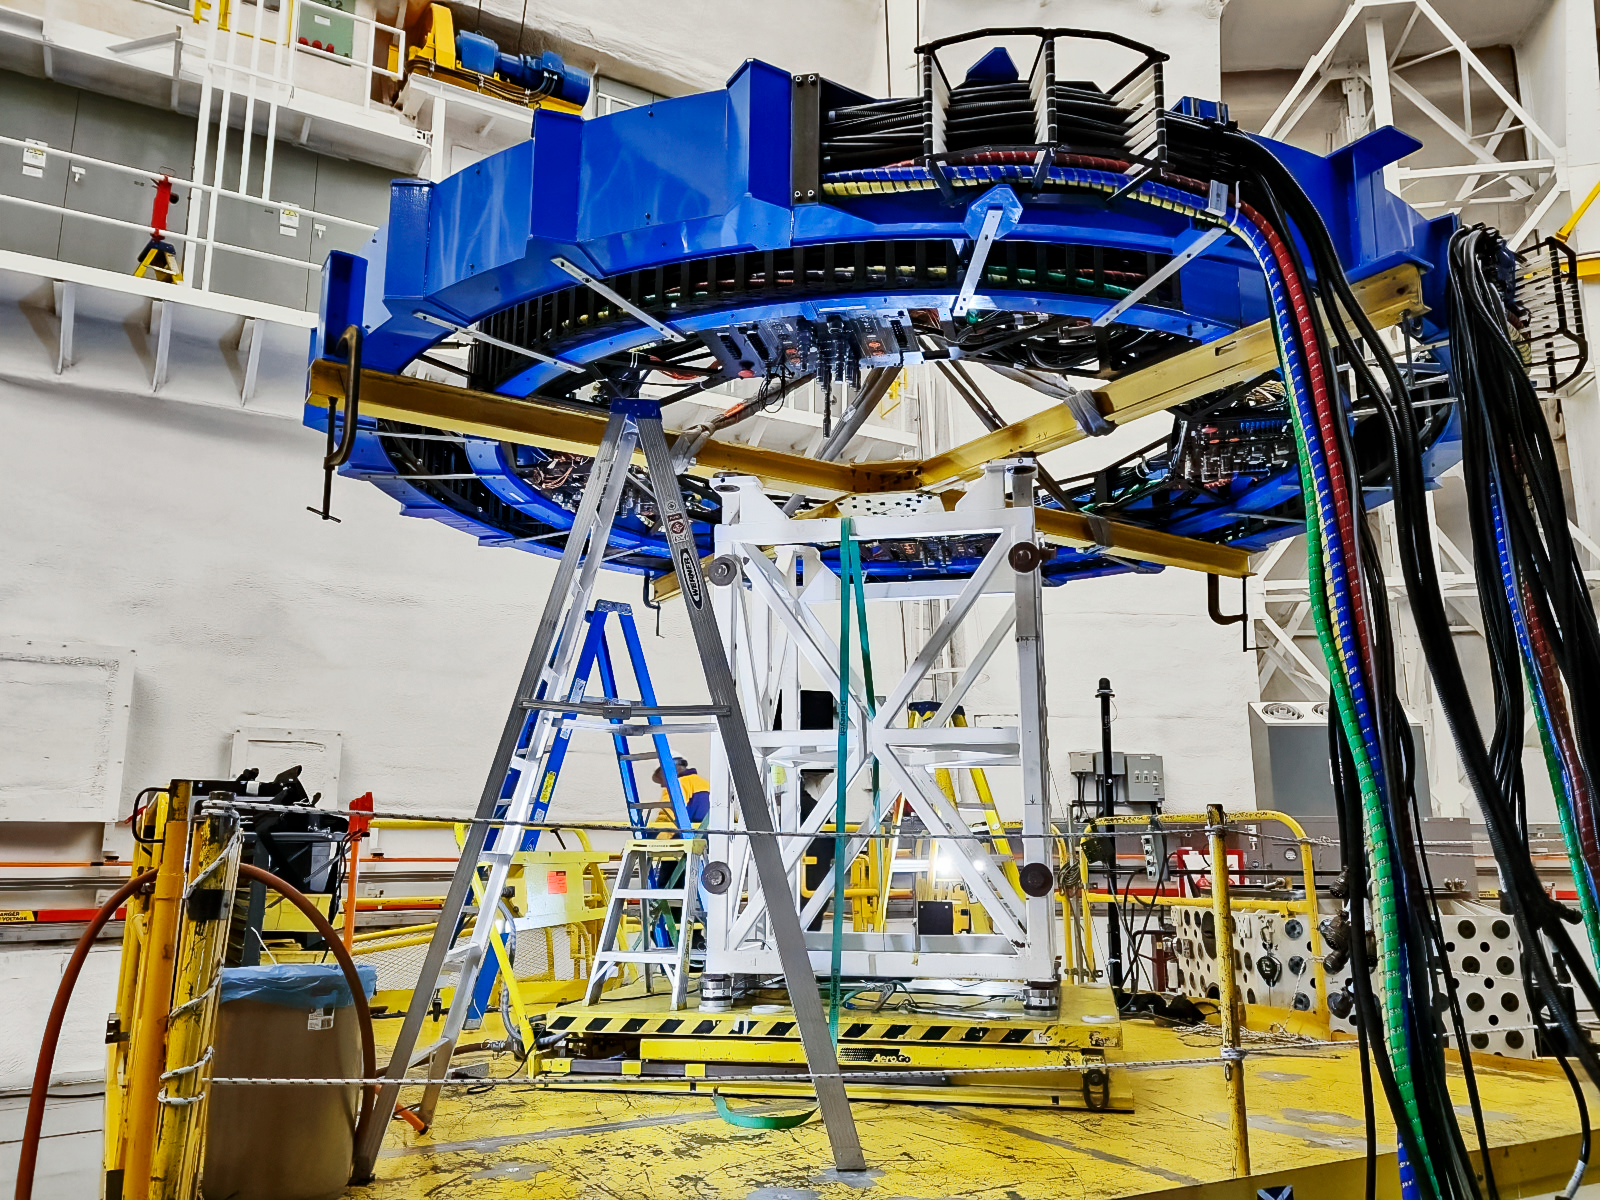

Removing Gemini South's Cassegrain wrap

The Gemini South telescope, half of the International Gemini Observatory, had its Cassegrain wrap removed as part of a maintenance shutdown. The shutdown was focused on recoating the telescope's primary mirror as well as other critical maintenance tasks.

Credit: NOIRLab/NSF/AURA